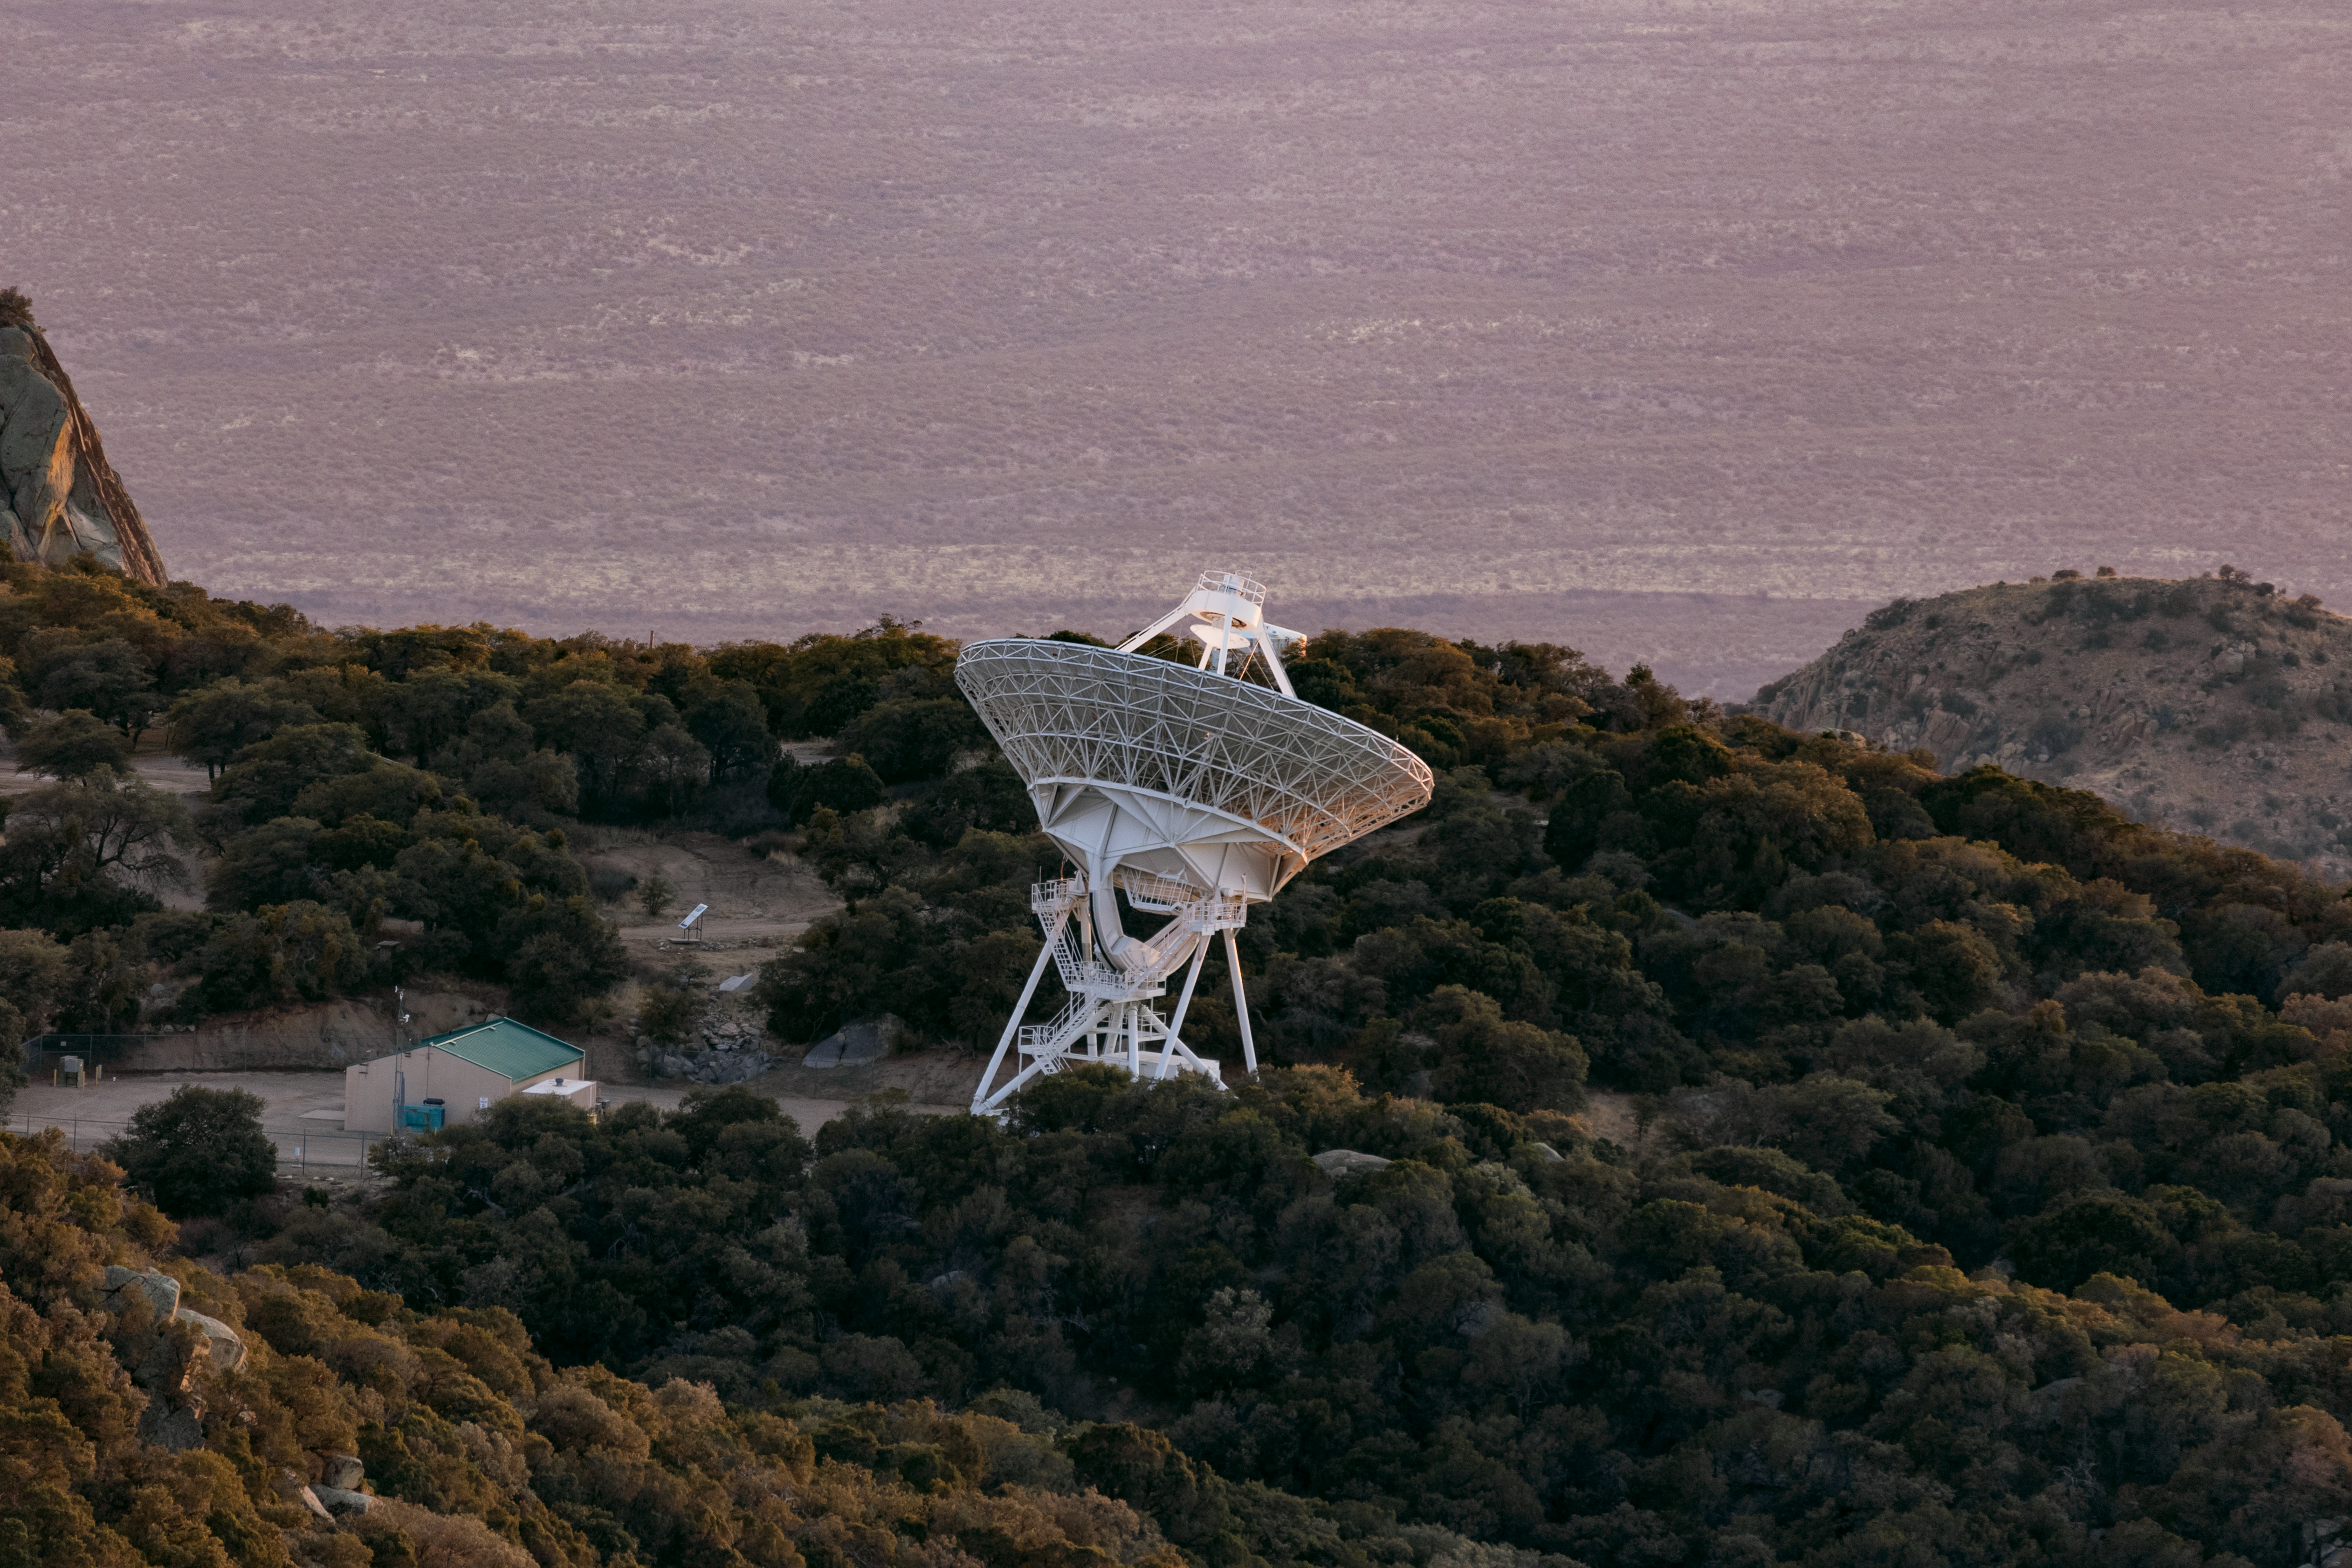

Very Long Baseline Array Dish

The Very Long Baseline Array Dish on Kitt Peak National Observatory.

Credit: KPNO/NOIRLab/NSF/AURA/T. Slovinský